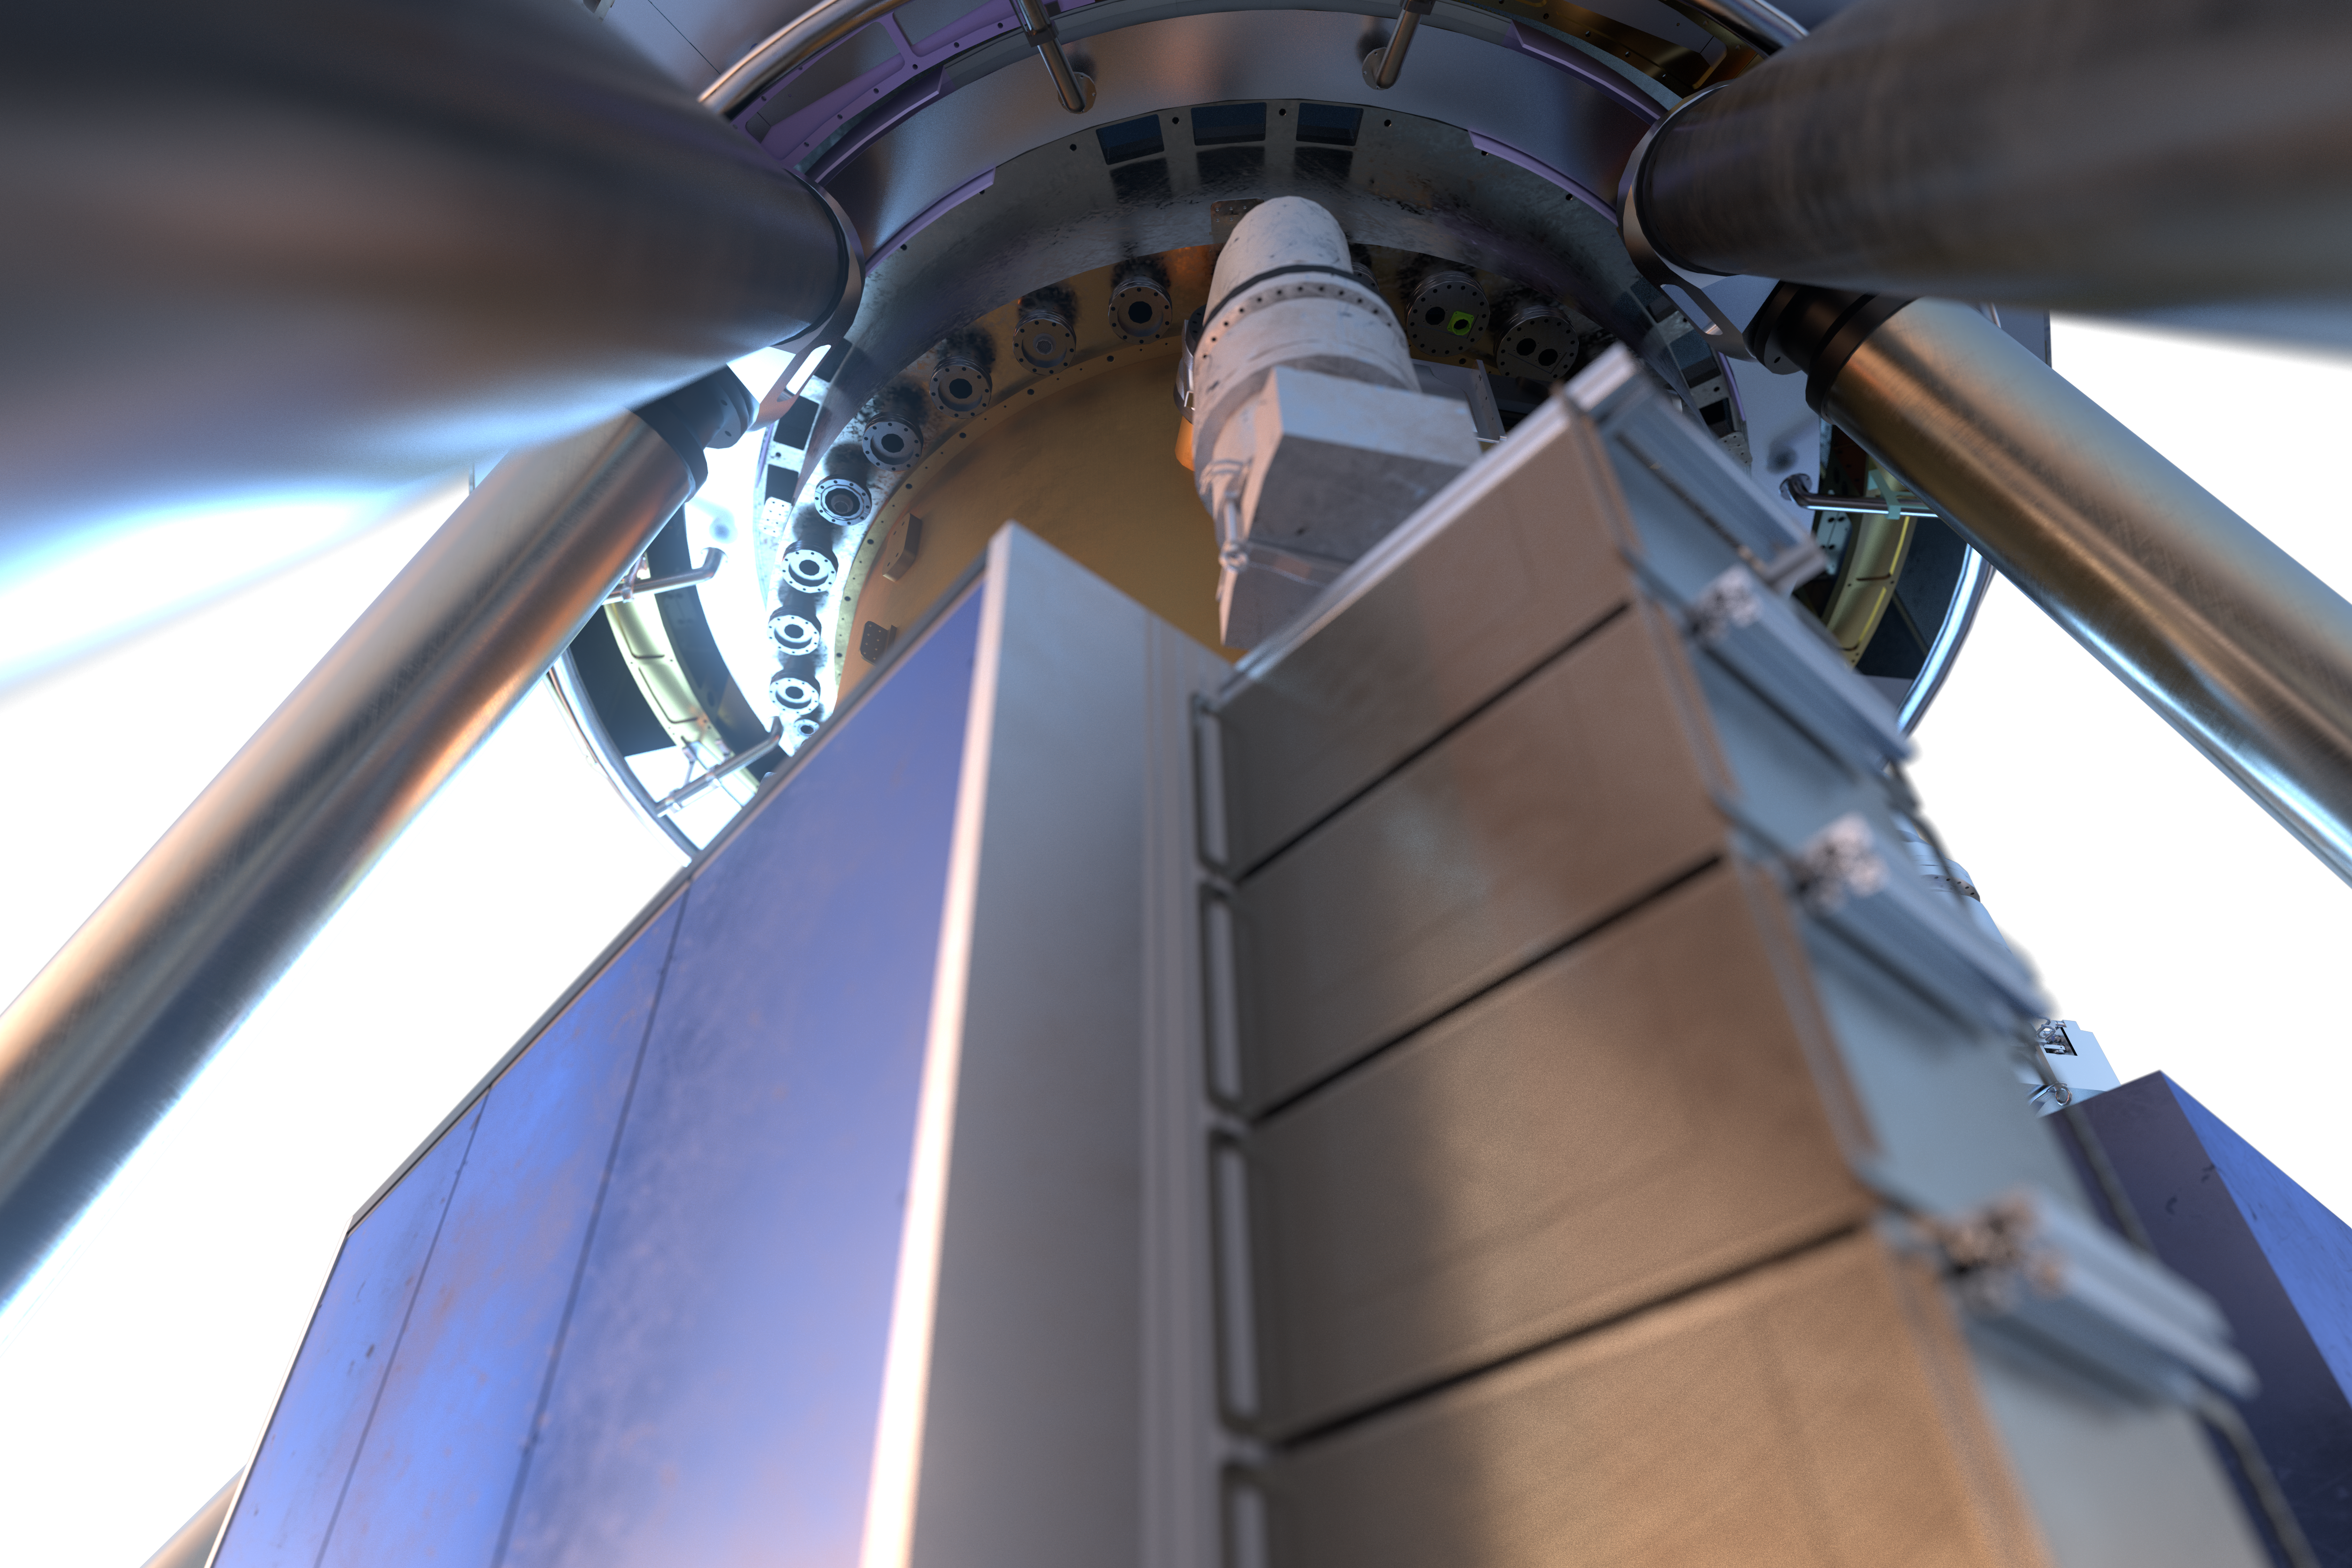

View of MICADO instrument (artist's impression)

MICADO, also known as the Multi-Adaptive Optics Imaging CamerA for Deep Observations, is one of the first-light instruments for the Extremely Large Telescope (ELT).

It will be a powerful tool in many areas of astronomy, such as measuring the masses of the central black holes of nearby galaxies from the velocities of their stars, and observing high-redshift galaxies to calculate their ages, chemical makeup and histories. The instrument will also obtain spectra of supernovae produced by the first generation of massive stars in the Universe.

Credit: ESO